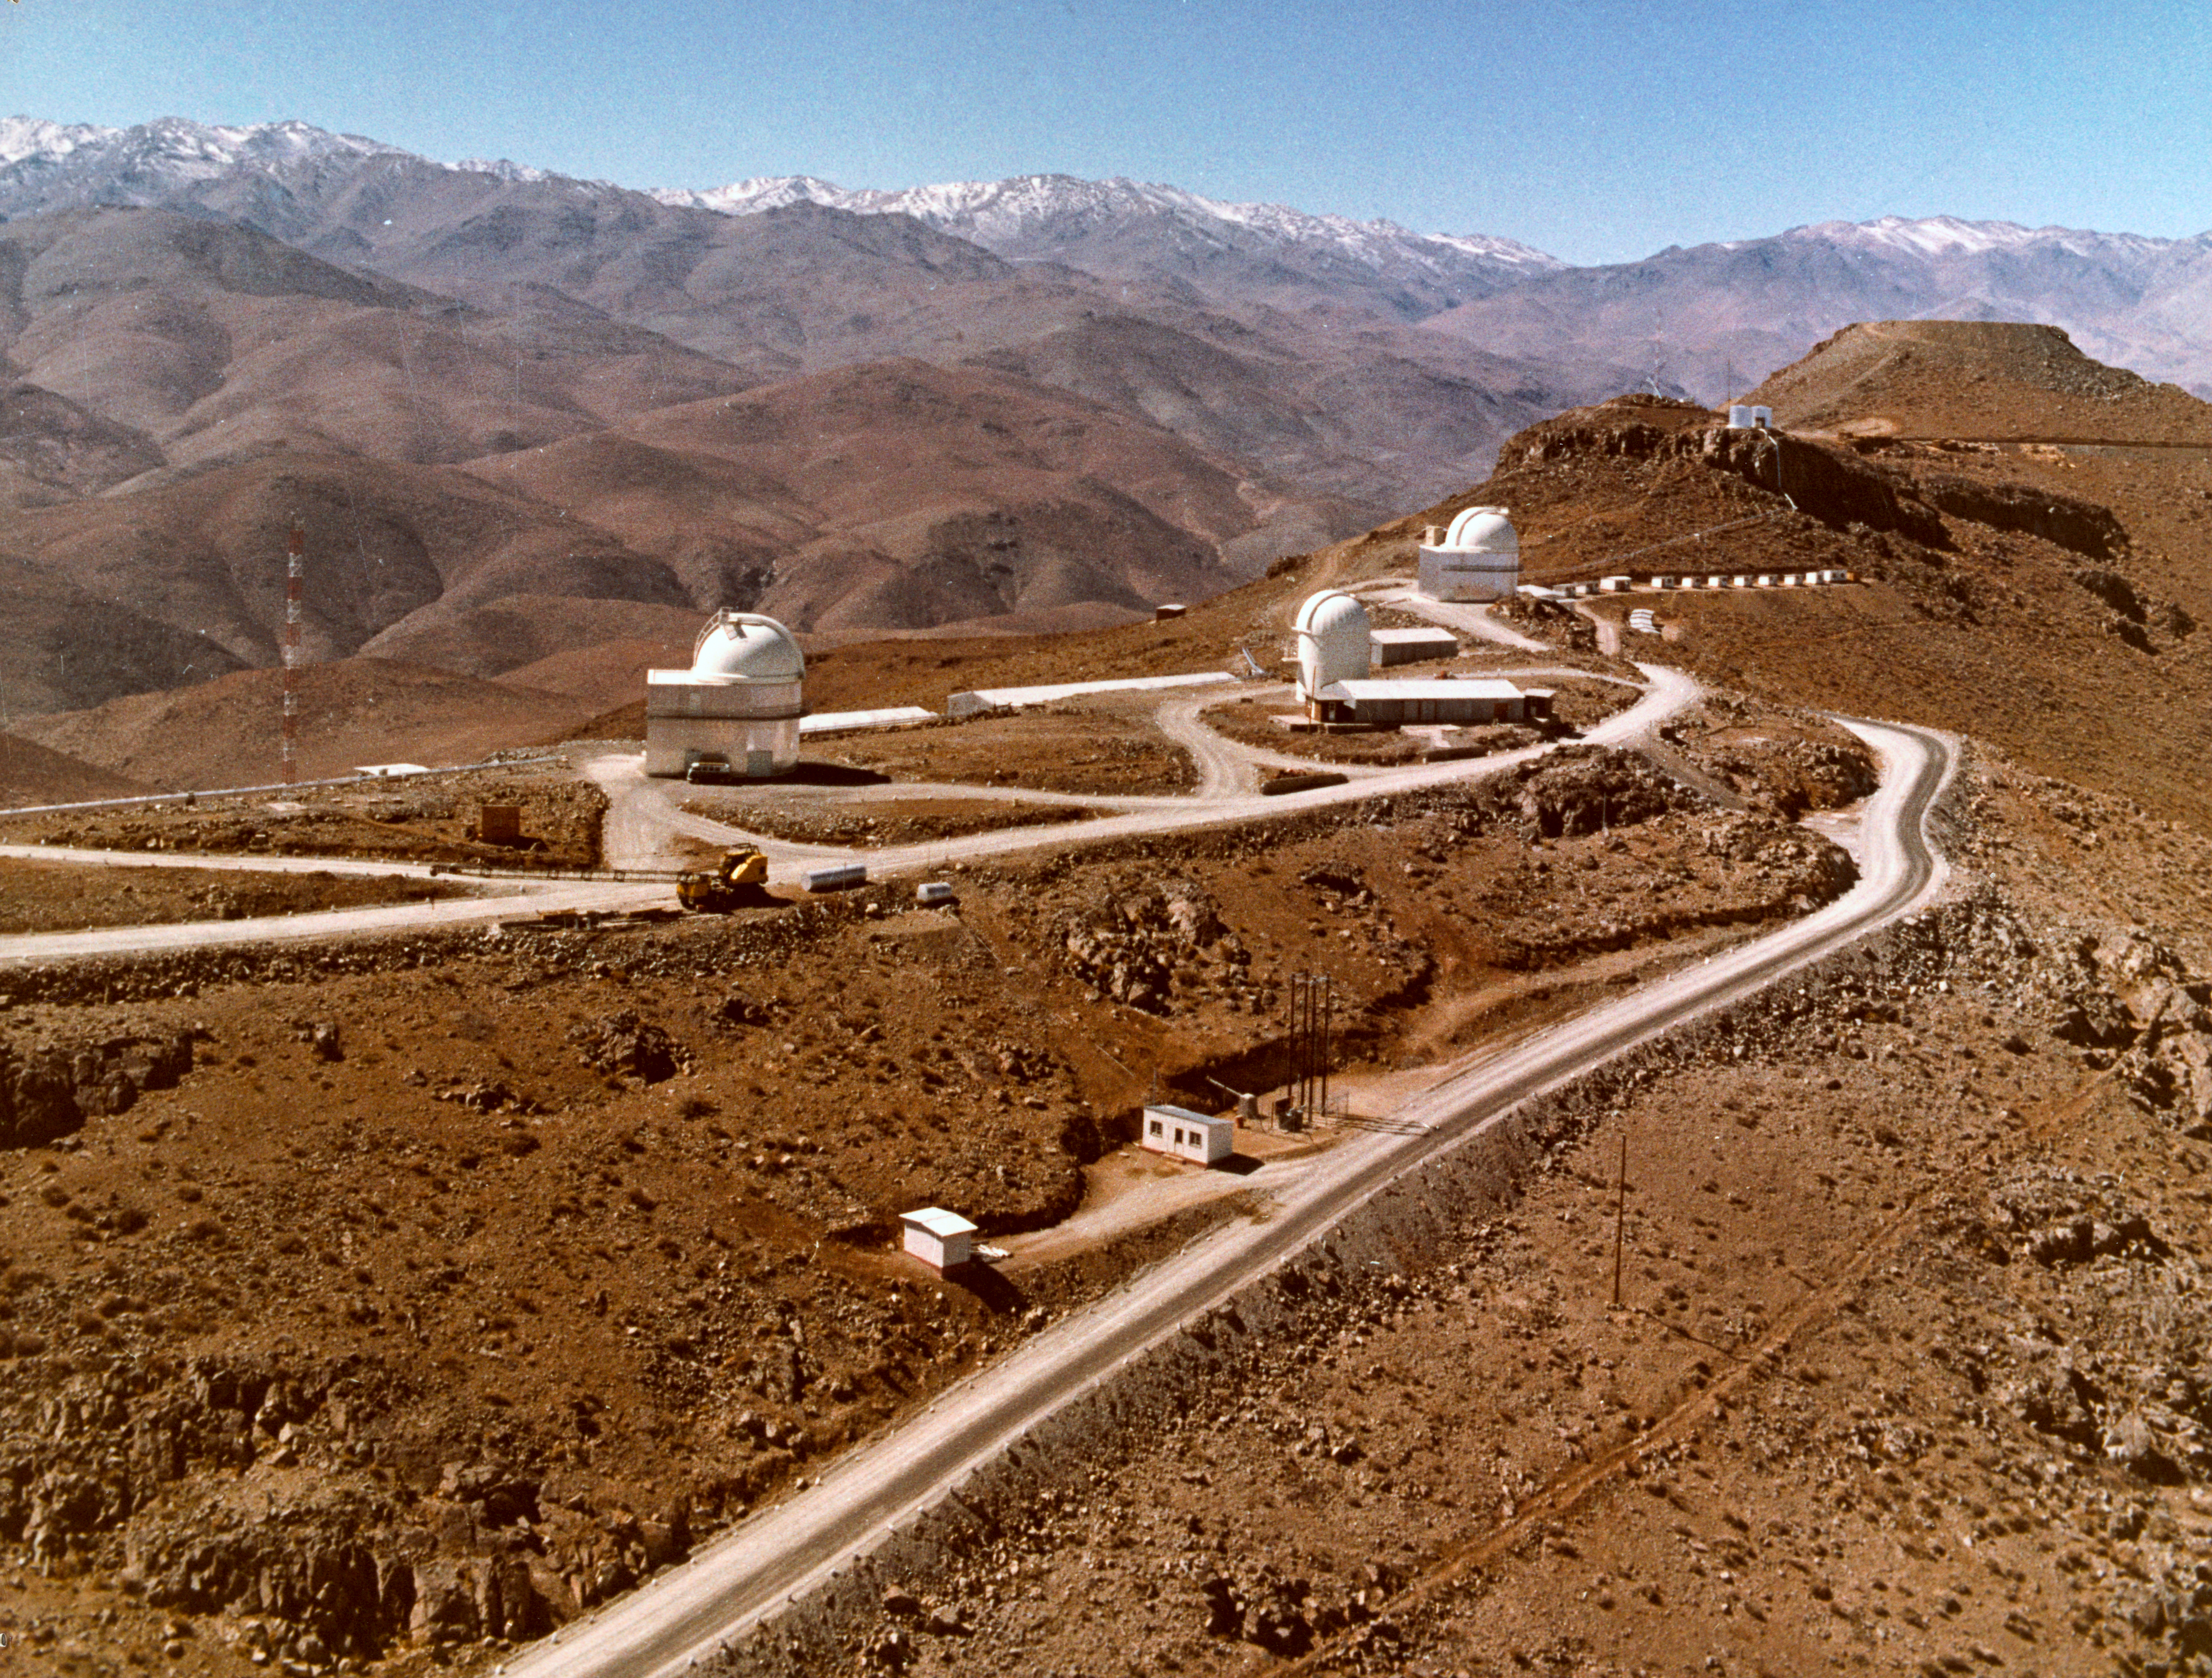

The southern part of La Silla

This photograph, taken in 1970, is one of a set taken for the firm that constructed the buildings in the first construction phase on La Silla.

Credit: ESO